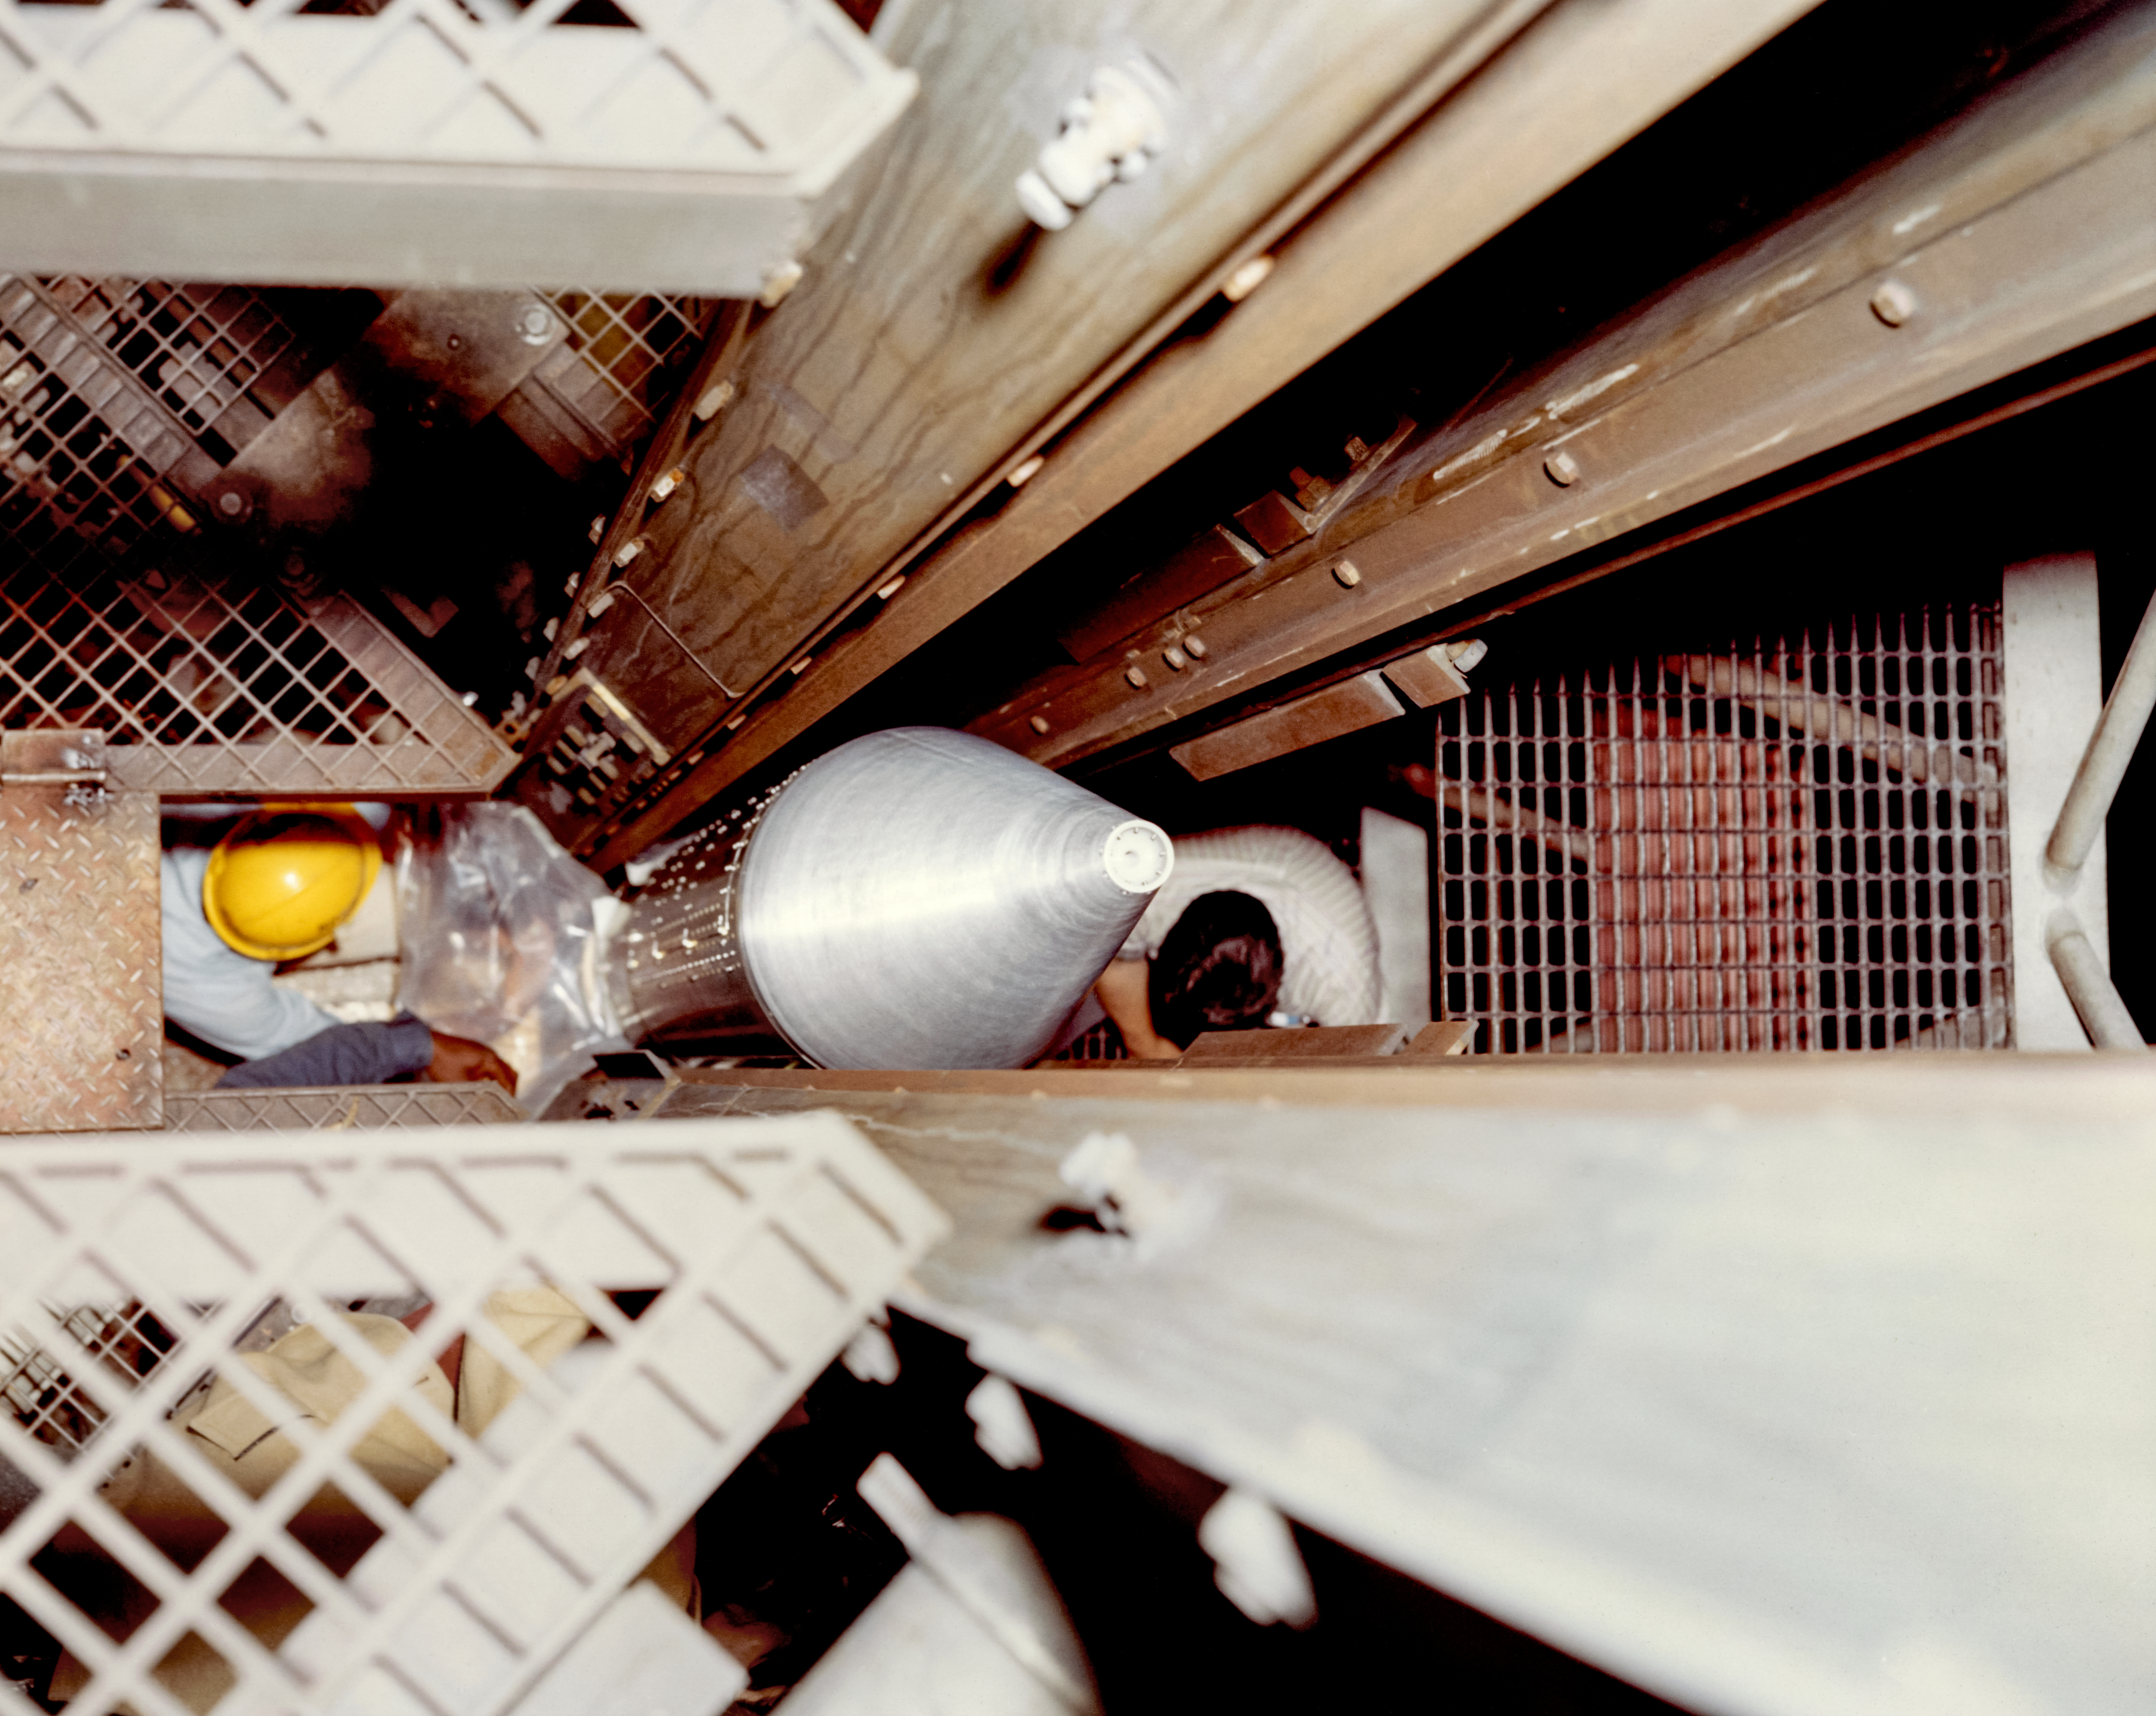

Kitt Peak Rocket Program Flight 3.42

This image shows part of an Aerobee 170 (Four-fin) rocket launched by Kitt Peak at White Sands Missile Range on 12 January 1973. This was flight 3.42, which had science goals of measuring X-rays from specific targets: 3C273, NGC4151, and Virgo XR1.

During this flight, the rocket and primary systems worked very well. A separation failure caused the payload and the rocket to break apart during re-entry. The guidance and recovery systems survived the parachute drop, but the rest of the payload was badly damaged.

The original negative of this image is stored at NOIRLab Headquarters in Tucson, Arizona. This image is part of NSF NOIRLab’s historical archives.

Credit: KPNO/NOIRLab/NSF/AURA